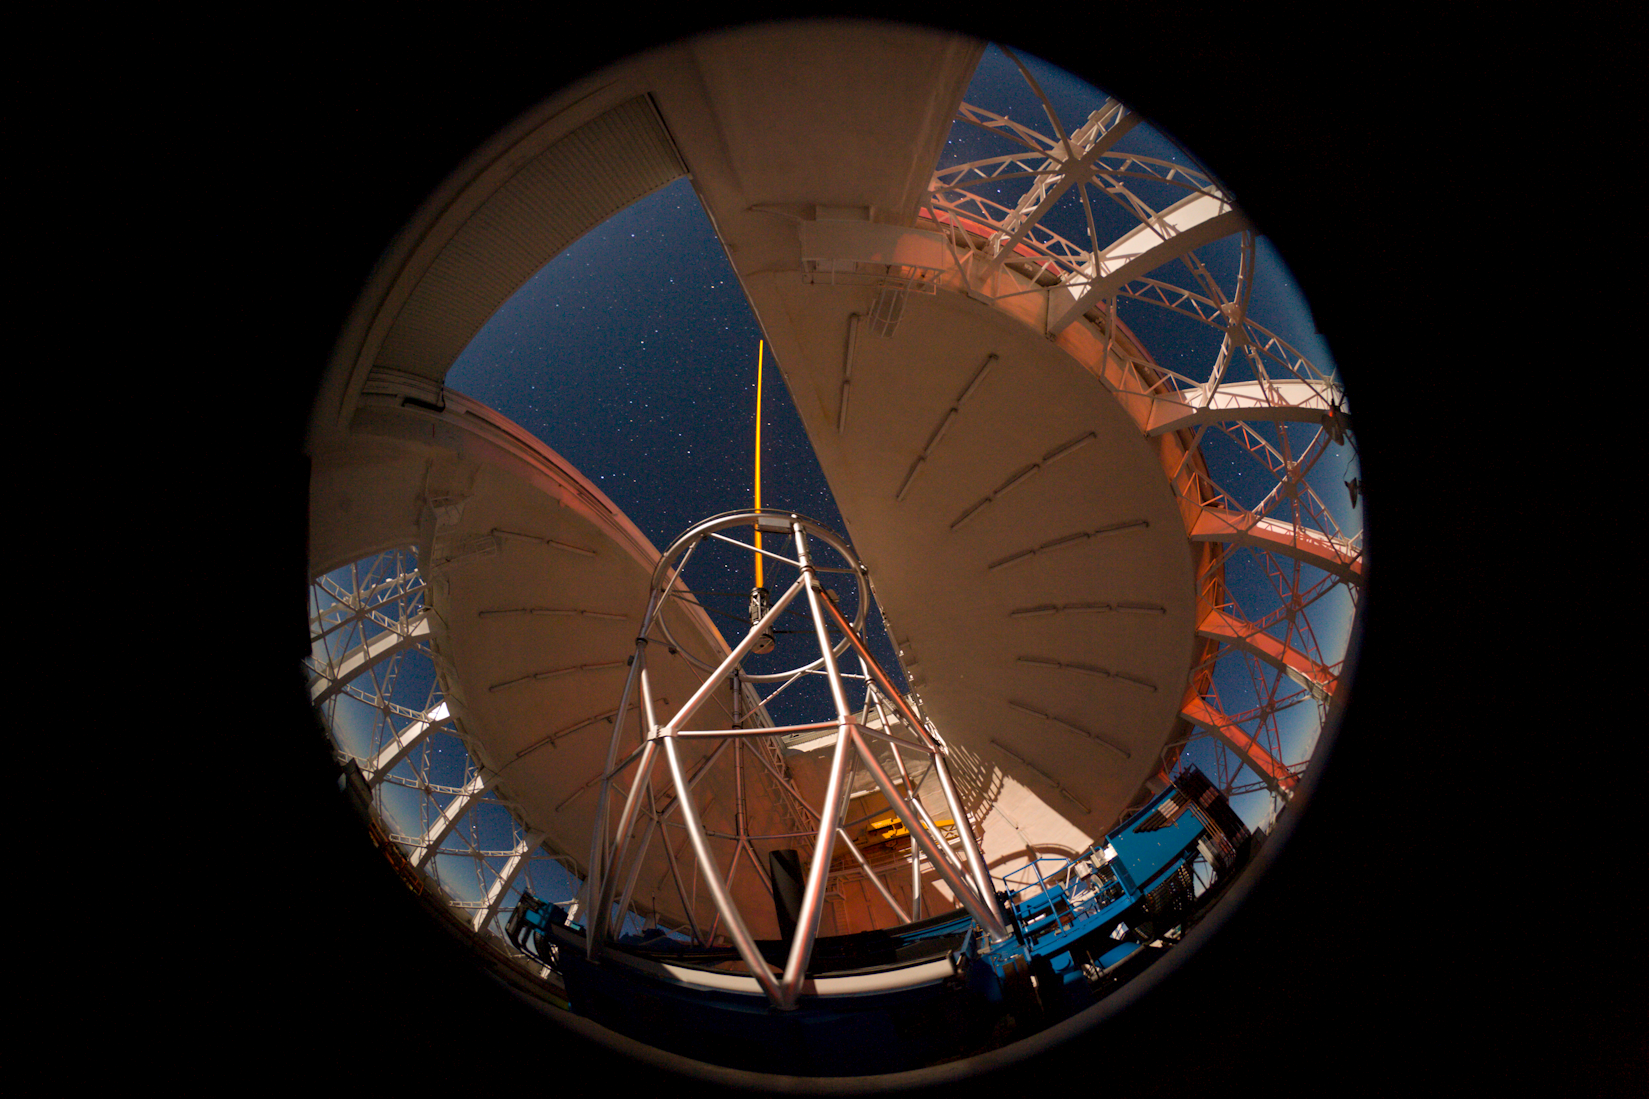

Gemini North with Laser Guide Star

A 180-degree fisheye view of the Gemini North telescope on Mauna Kea, Hawai‘i lit by moonlight and the red glow of a passing automobile’s taillights shining through the wind-vent gates. At the top of the 7-story high telescope structure the laser guide star (LGS) can be seen propagating into the sky where it creates an artificial star used by an adaptive optics system to correct for distortions caused by turbulence in the Earth’s atmosphere.

Credit: International Gemini Observatory